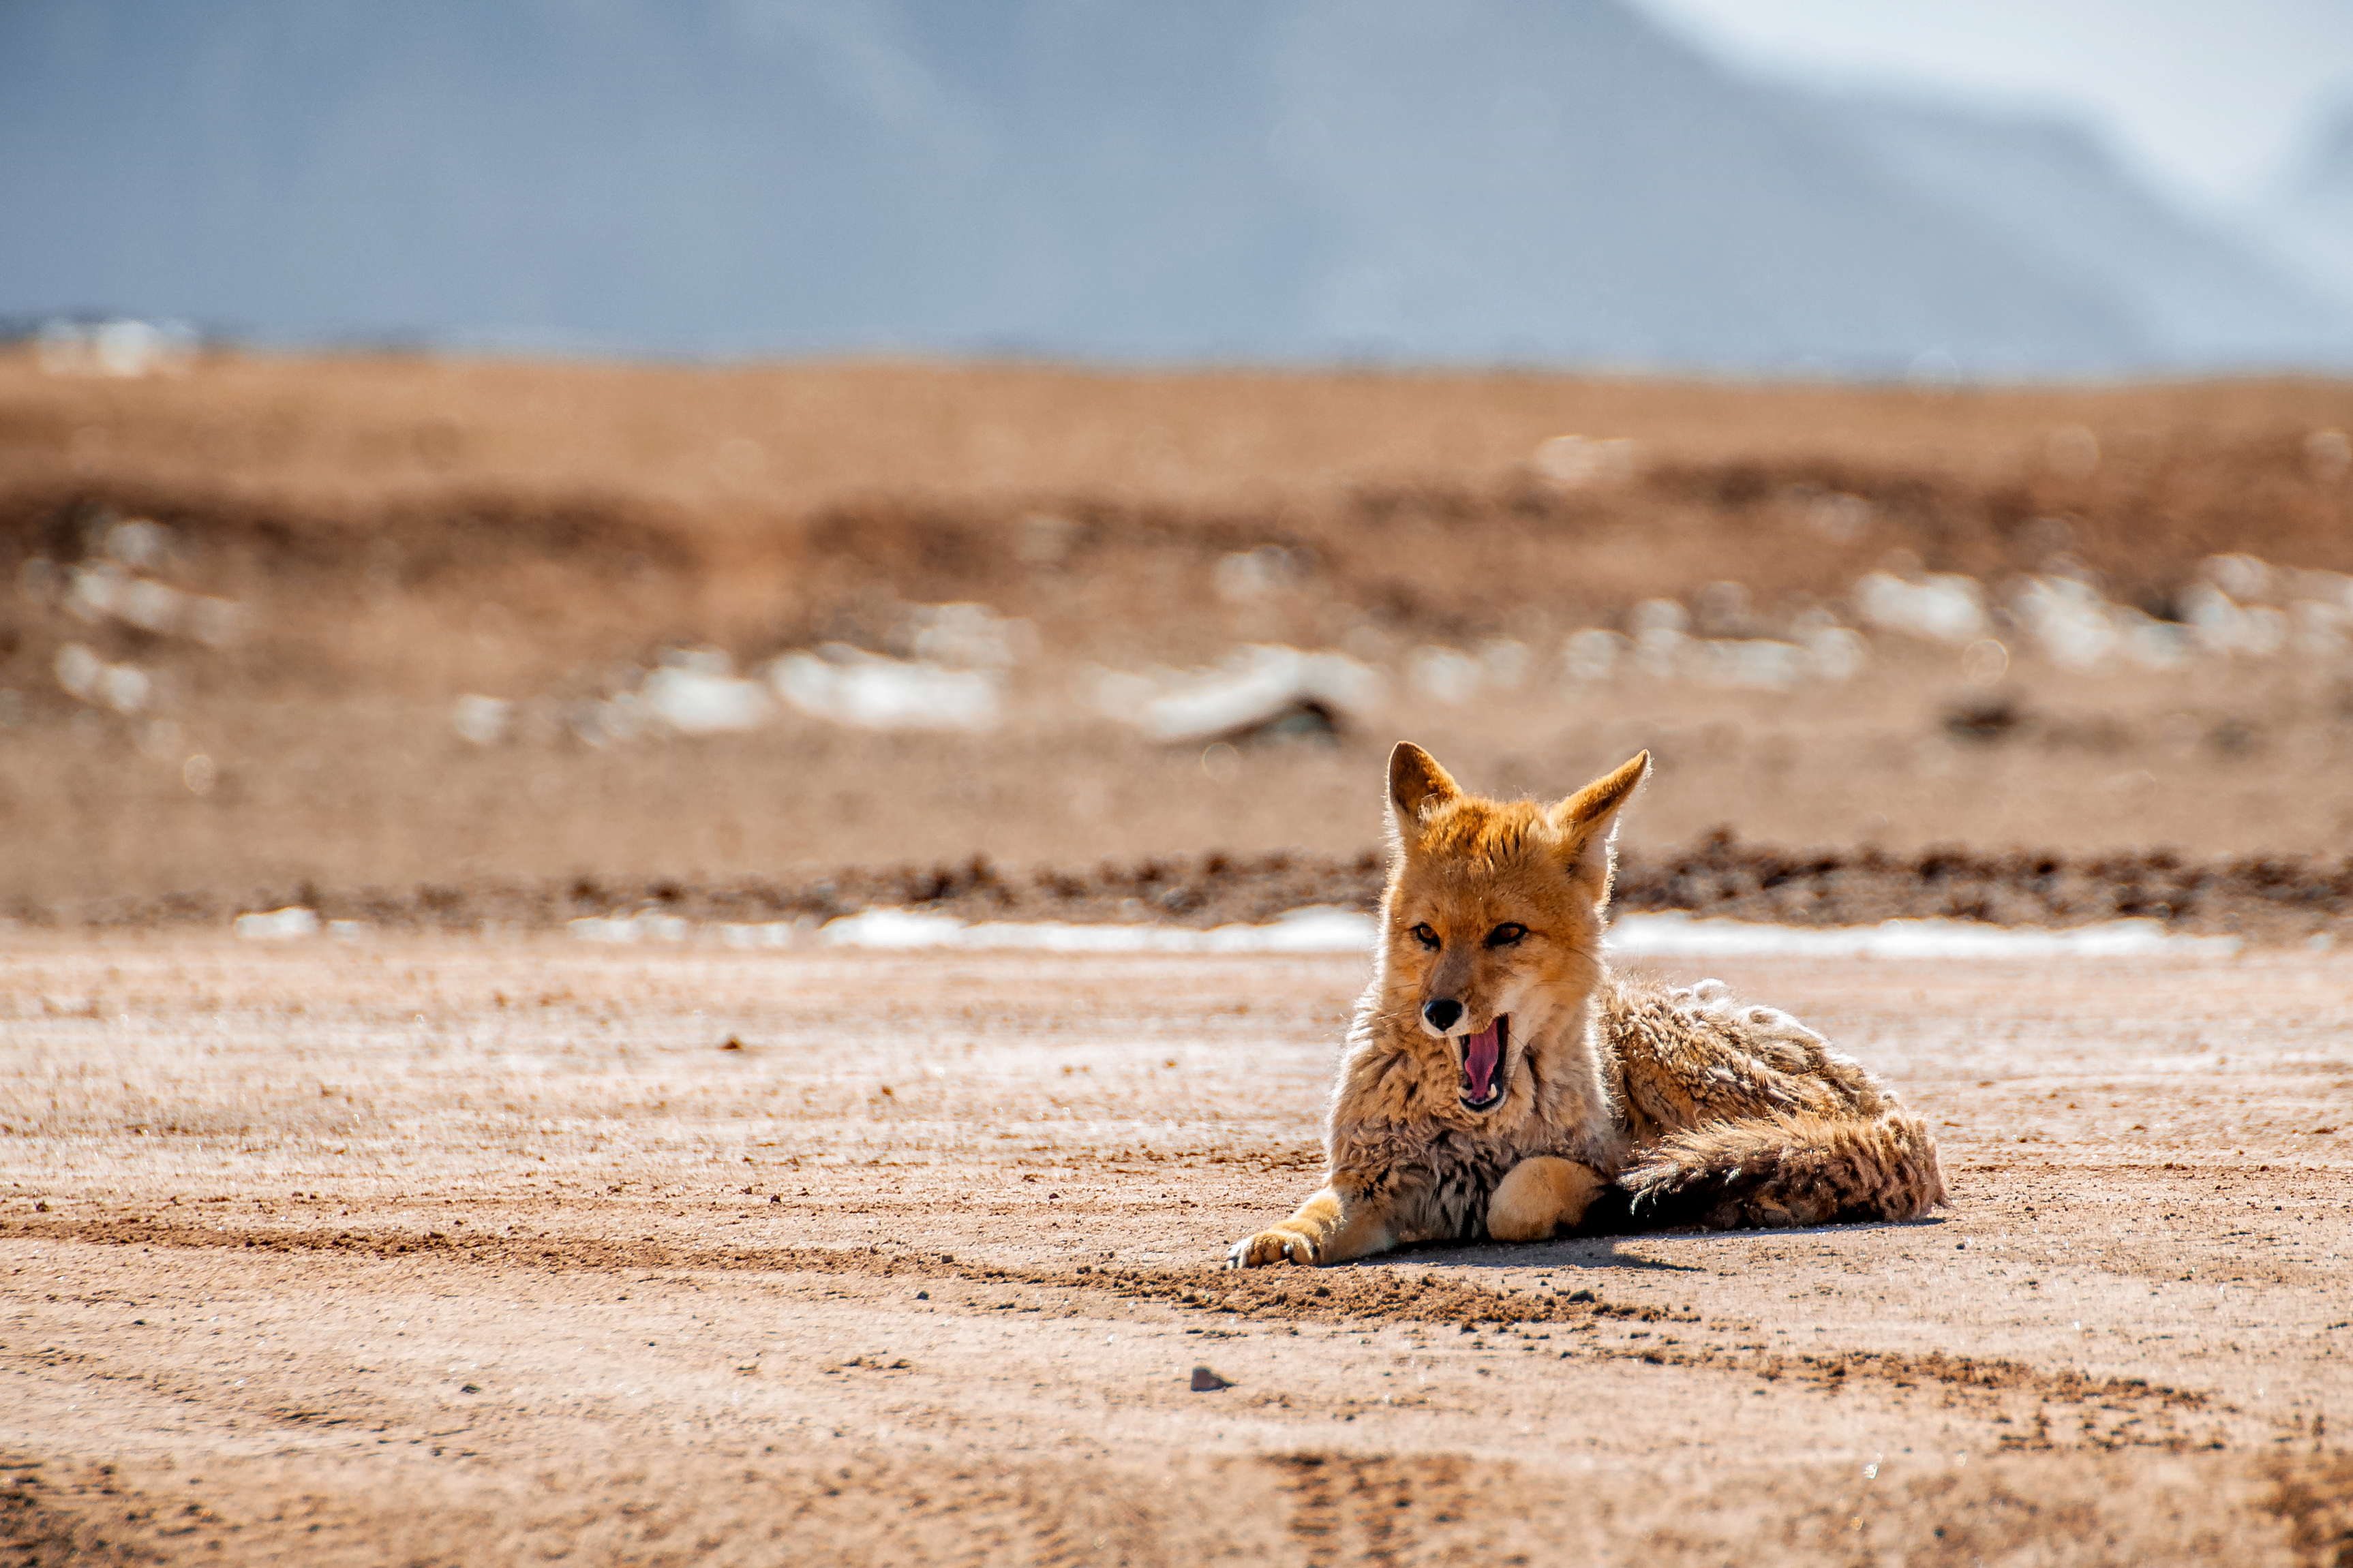

Grey fox in the Atacama Desert

A grey fox takes sits down for a rest in the Atacama Desert in Chile.

Credit: ESO